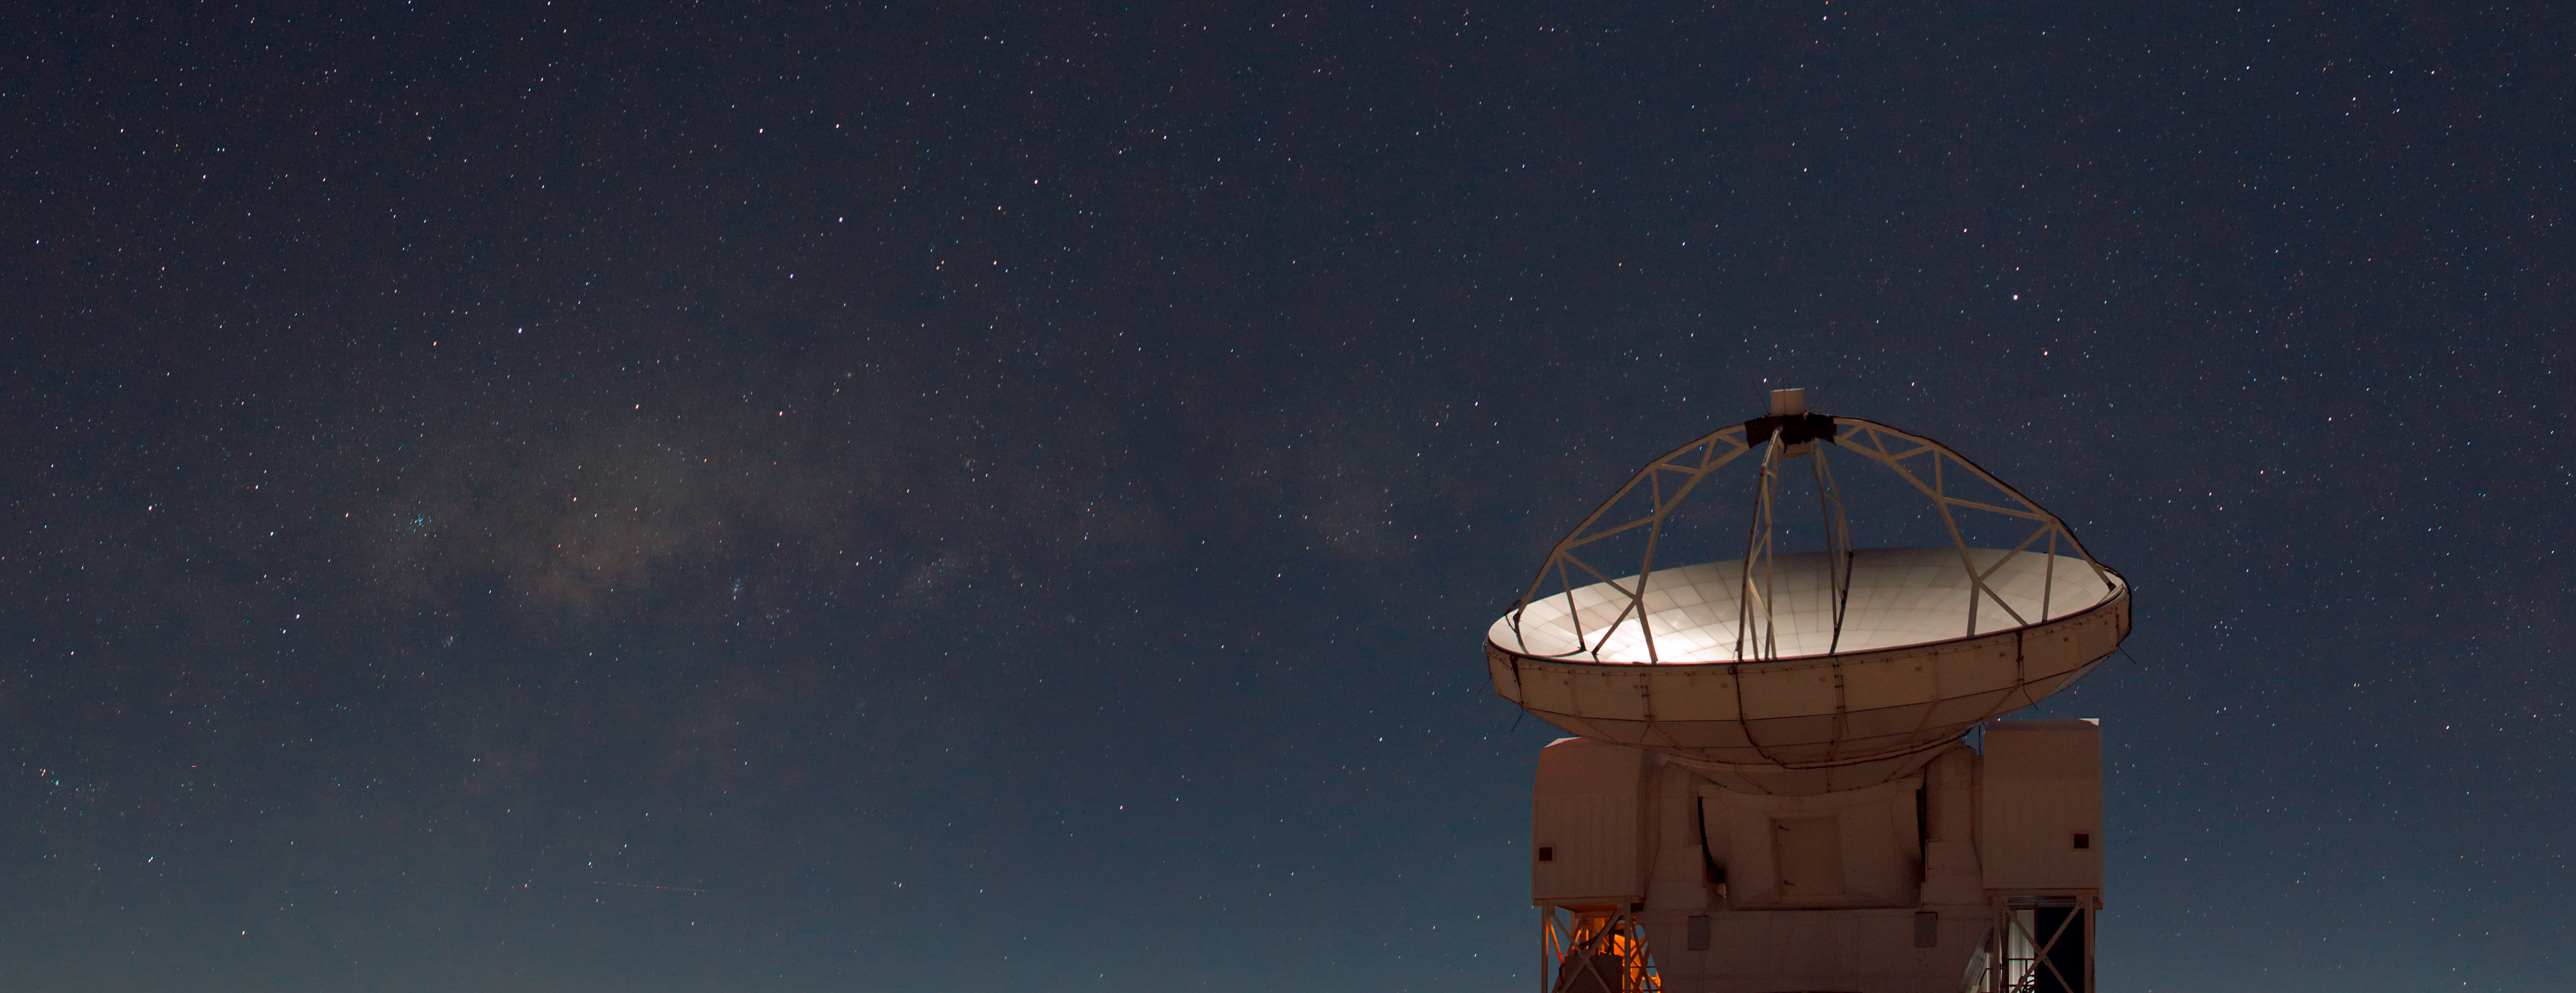

The Atacama Pathfinder Experiment (APEX)

This photograph shows the Atacama Pathfinder Experiment (APEX), on the 5000-metre altitude plateau of Chajnantor in the Chilean Andes. The plane of our galaxy — the Milky Way — can be seen in the sky looking like a band of faint, glowing clouds. To the left of APEX is the central region of the Milky Way, where a supermassive black hole lurks at the core of our galaxy.

APEX is a collaboration between the Max Planck Institute for Radio Astronomy (MPIfR), the Onsala Space Observatory (OSO) and ESO. Operation of APEX at Chajnantor is entrusted to ESO.

Credit: ESO/B. Tafreshi/TWAN (twanight.org)